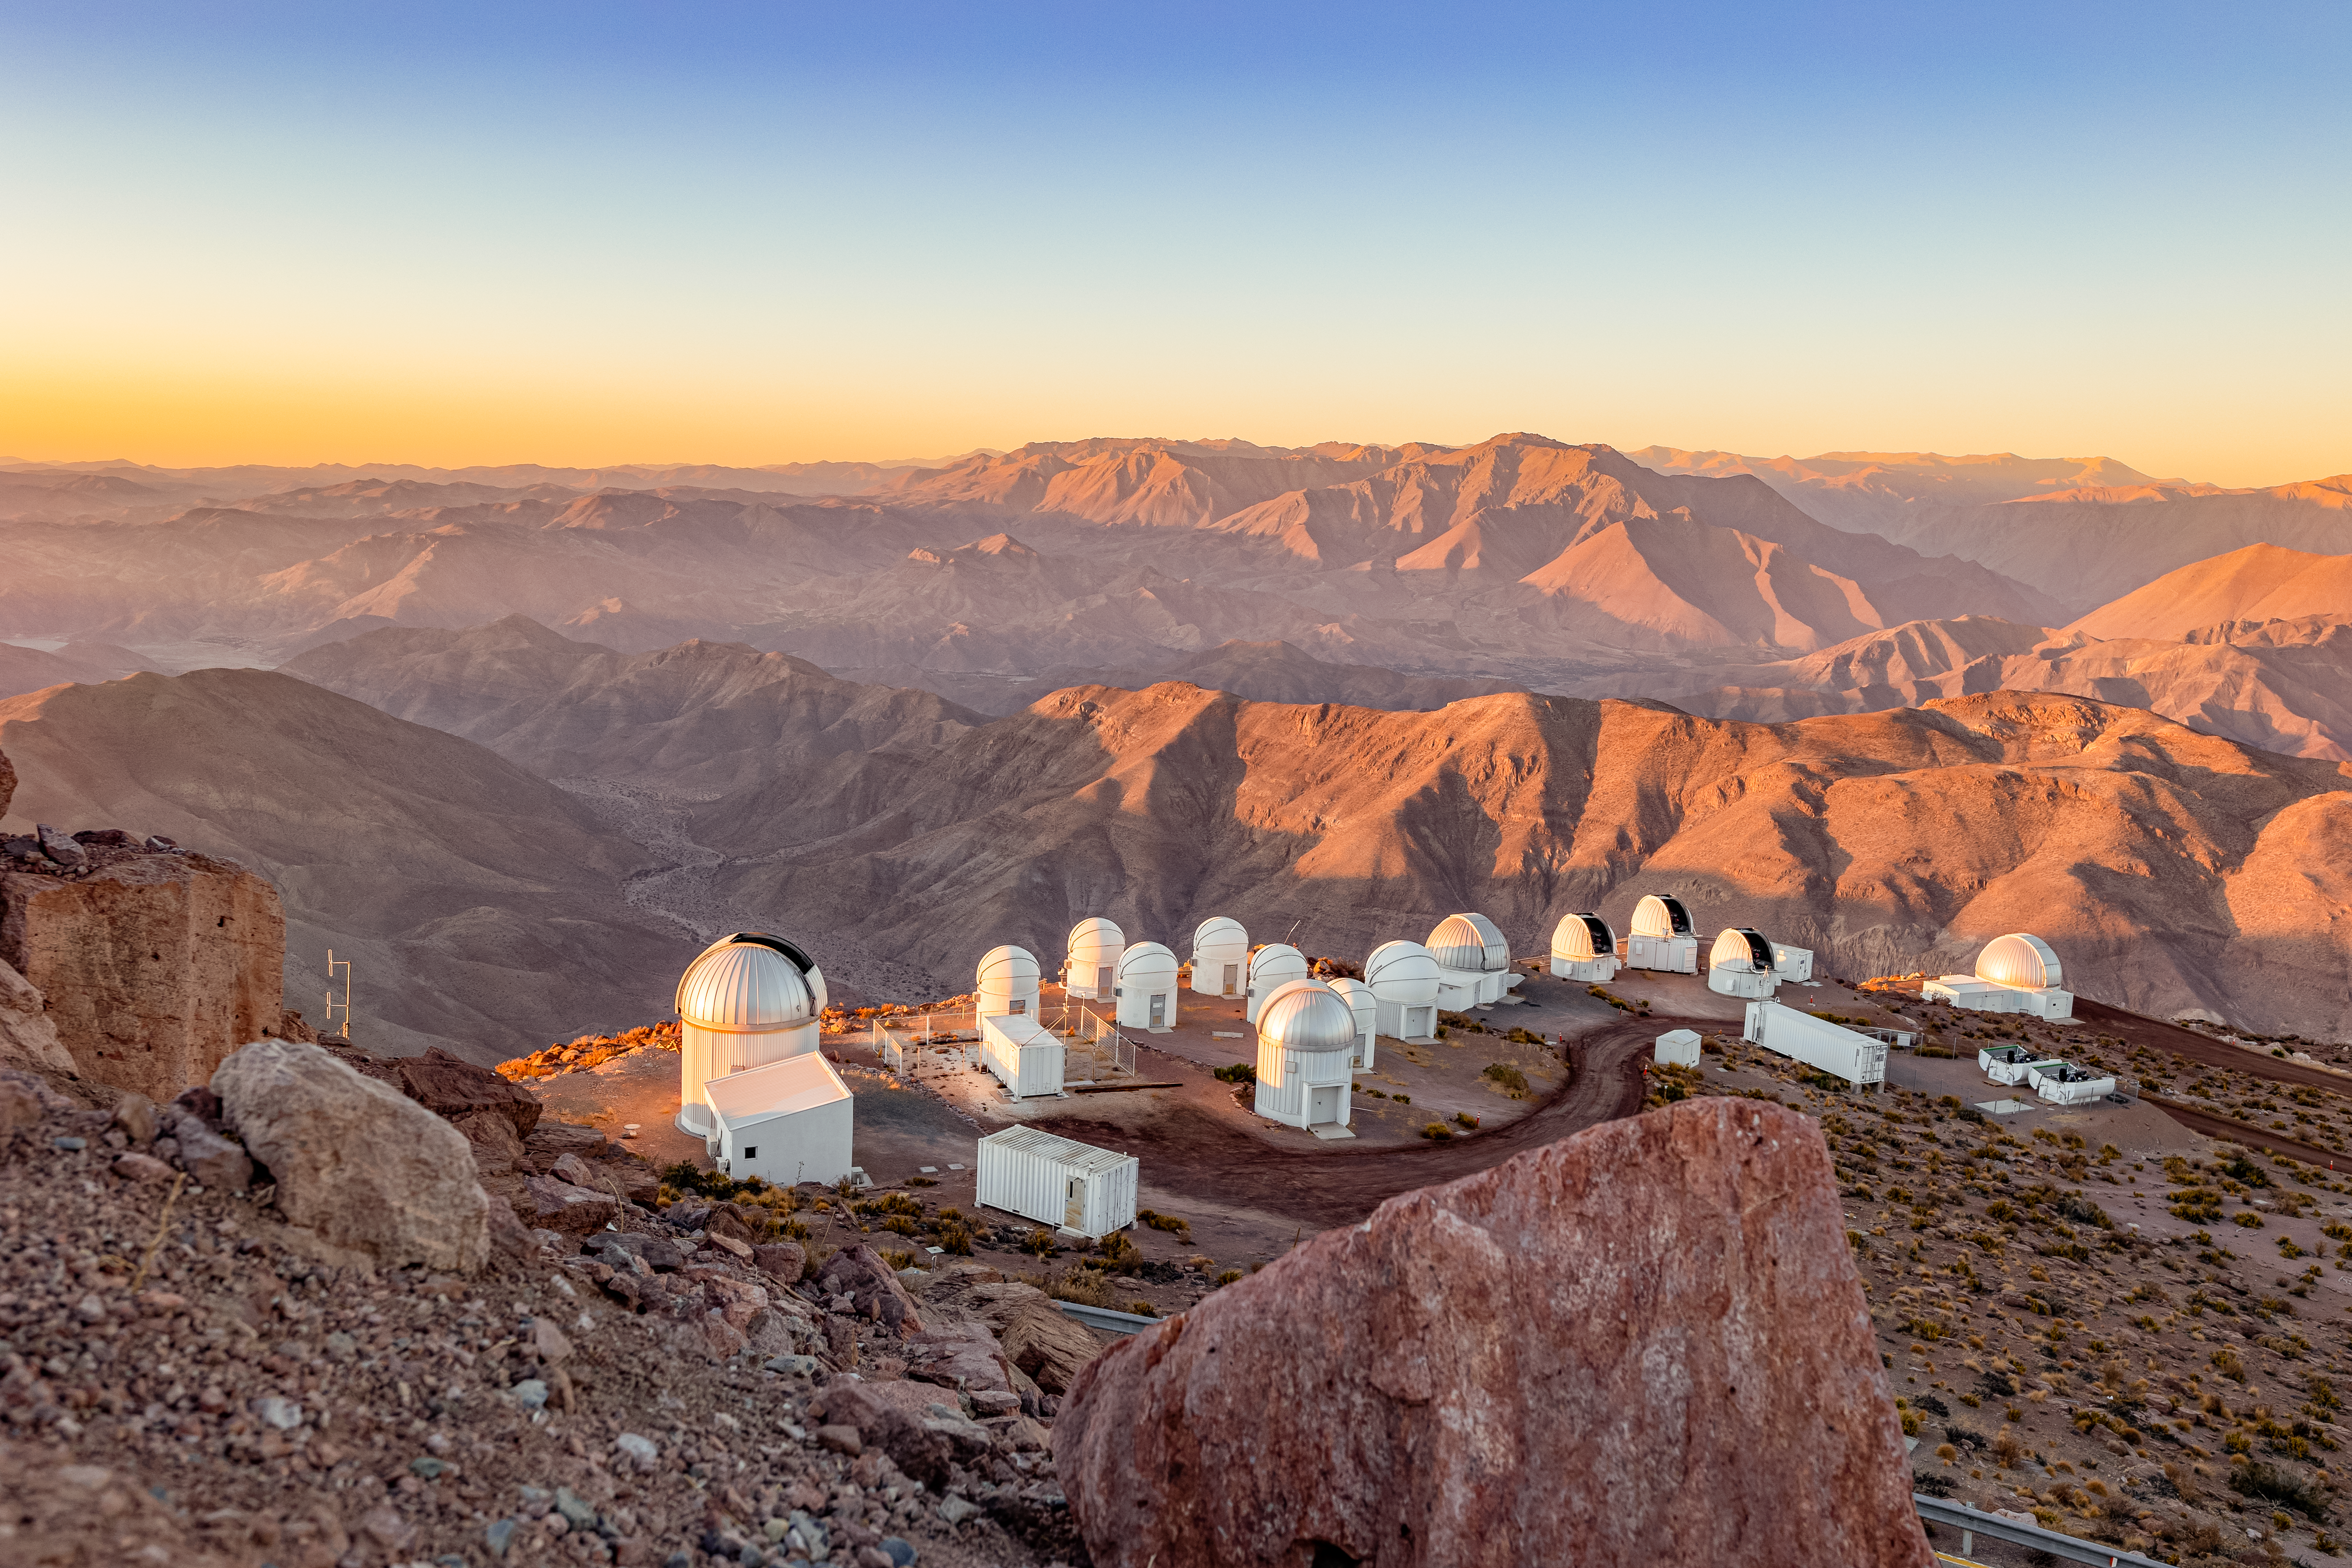

View of Telescopes at CTIO

The view from the summit of Cerro Tololo at a number of telescope domes at CTIO.

Credit: CTIO/NOIRLab/NSF/AURA/T. Slovinský